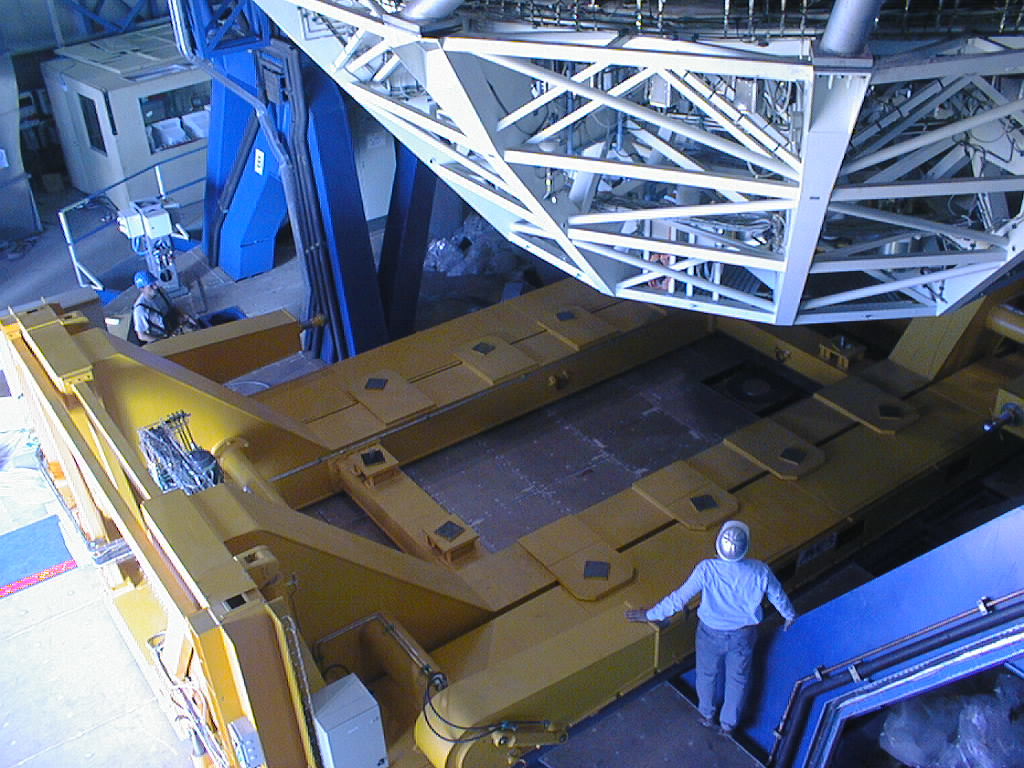

Installation of the M1 cell and mirror

VLT assembly work at the ESO Paranal Observatory. When the cell has been securely attached to the telescope, the support platform is lowered and the carriage is moved away. (Photo obtained on March 9, 1998).

Credit: ESO